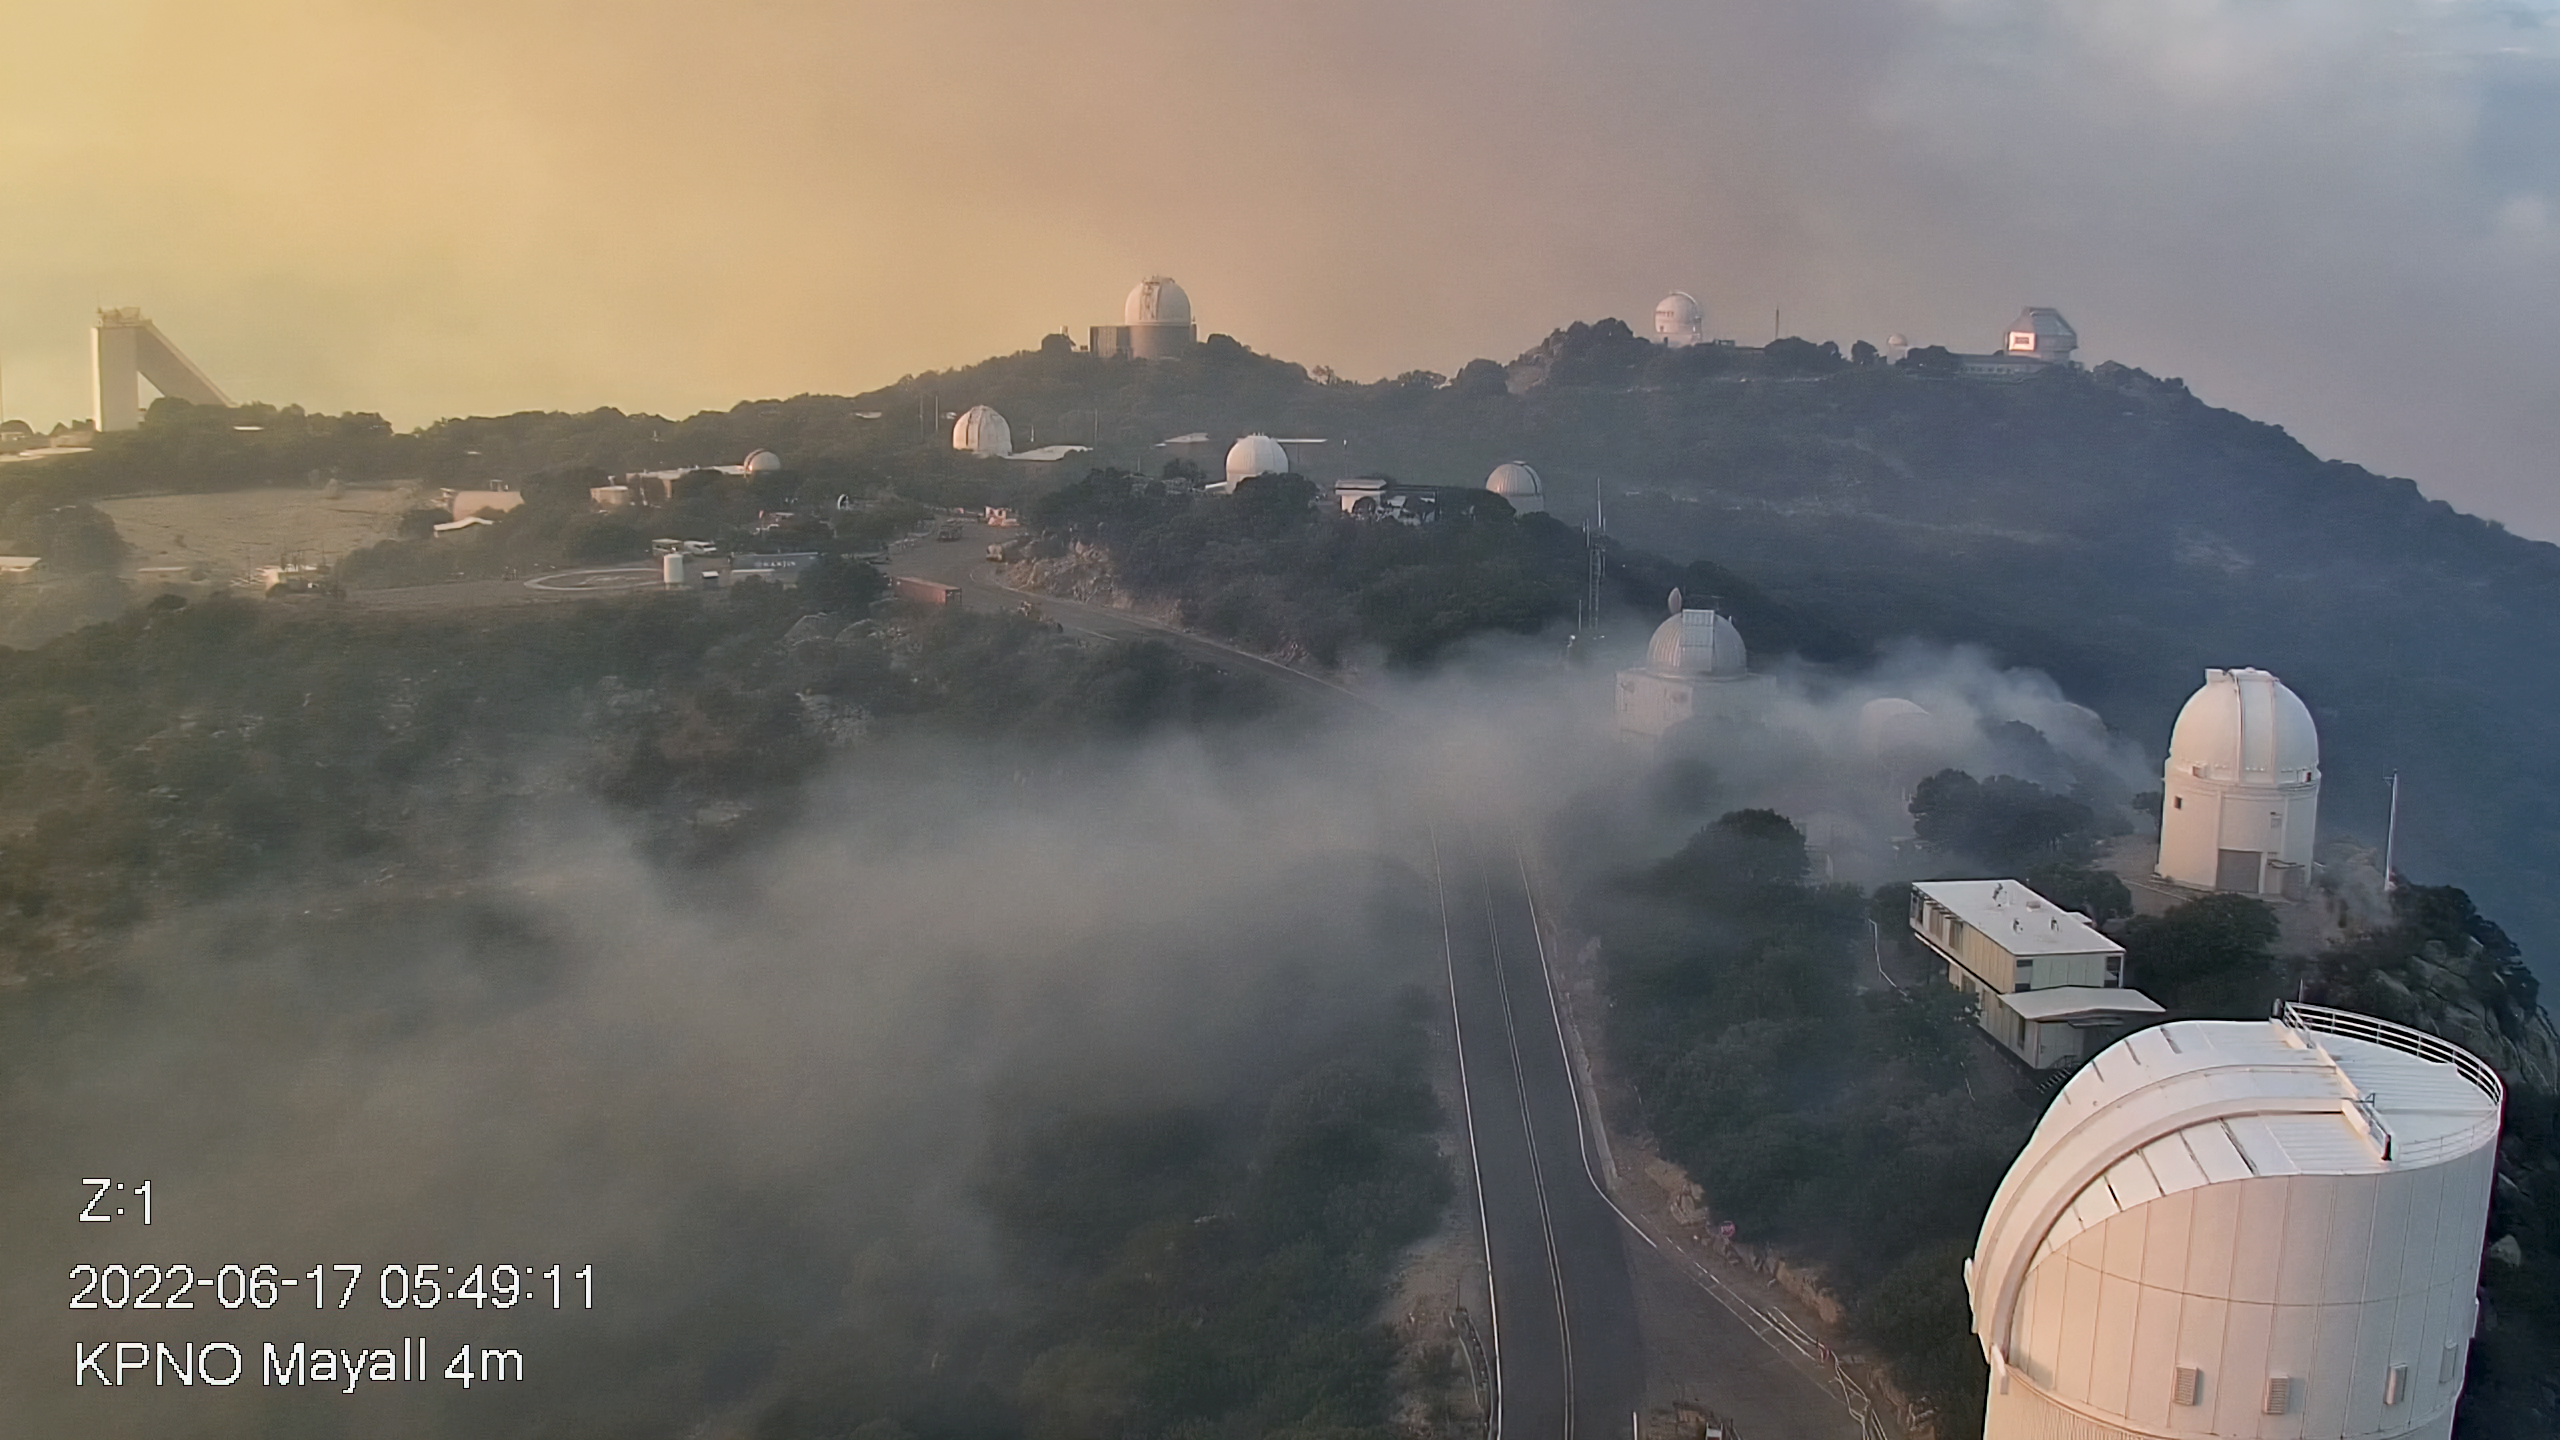

Contreras Fire at KPNO

View from the Nicholas U. Mayall 4-meter Telescope showing the Contreras Fire burning near the summit of Kitt Peak on Friday morning 17 June 2022.

Credit: KPNO/NOIRLab/NSF/AURA